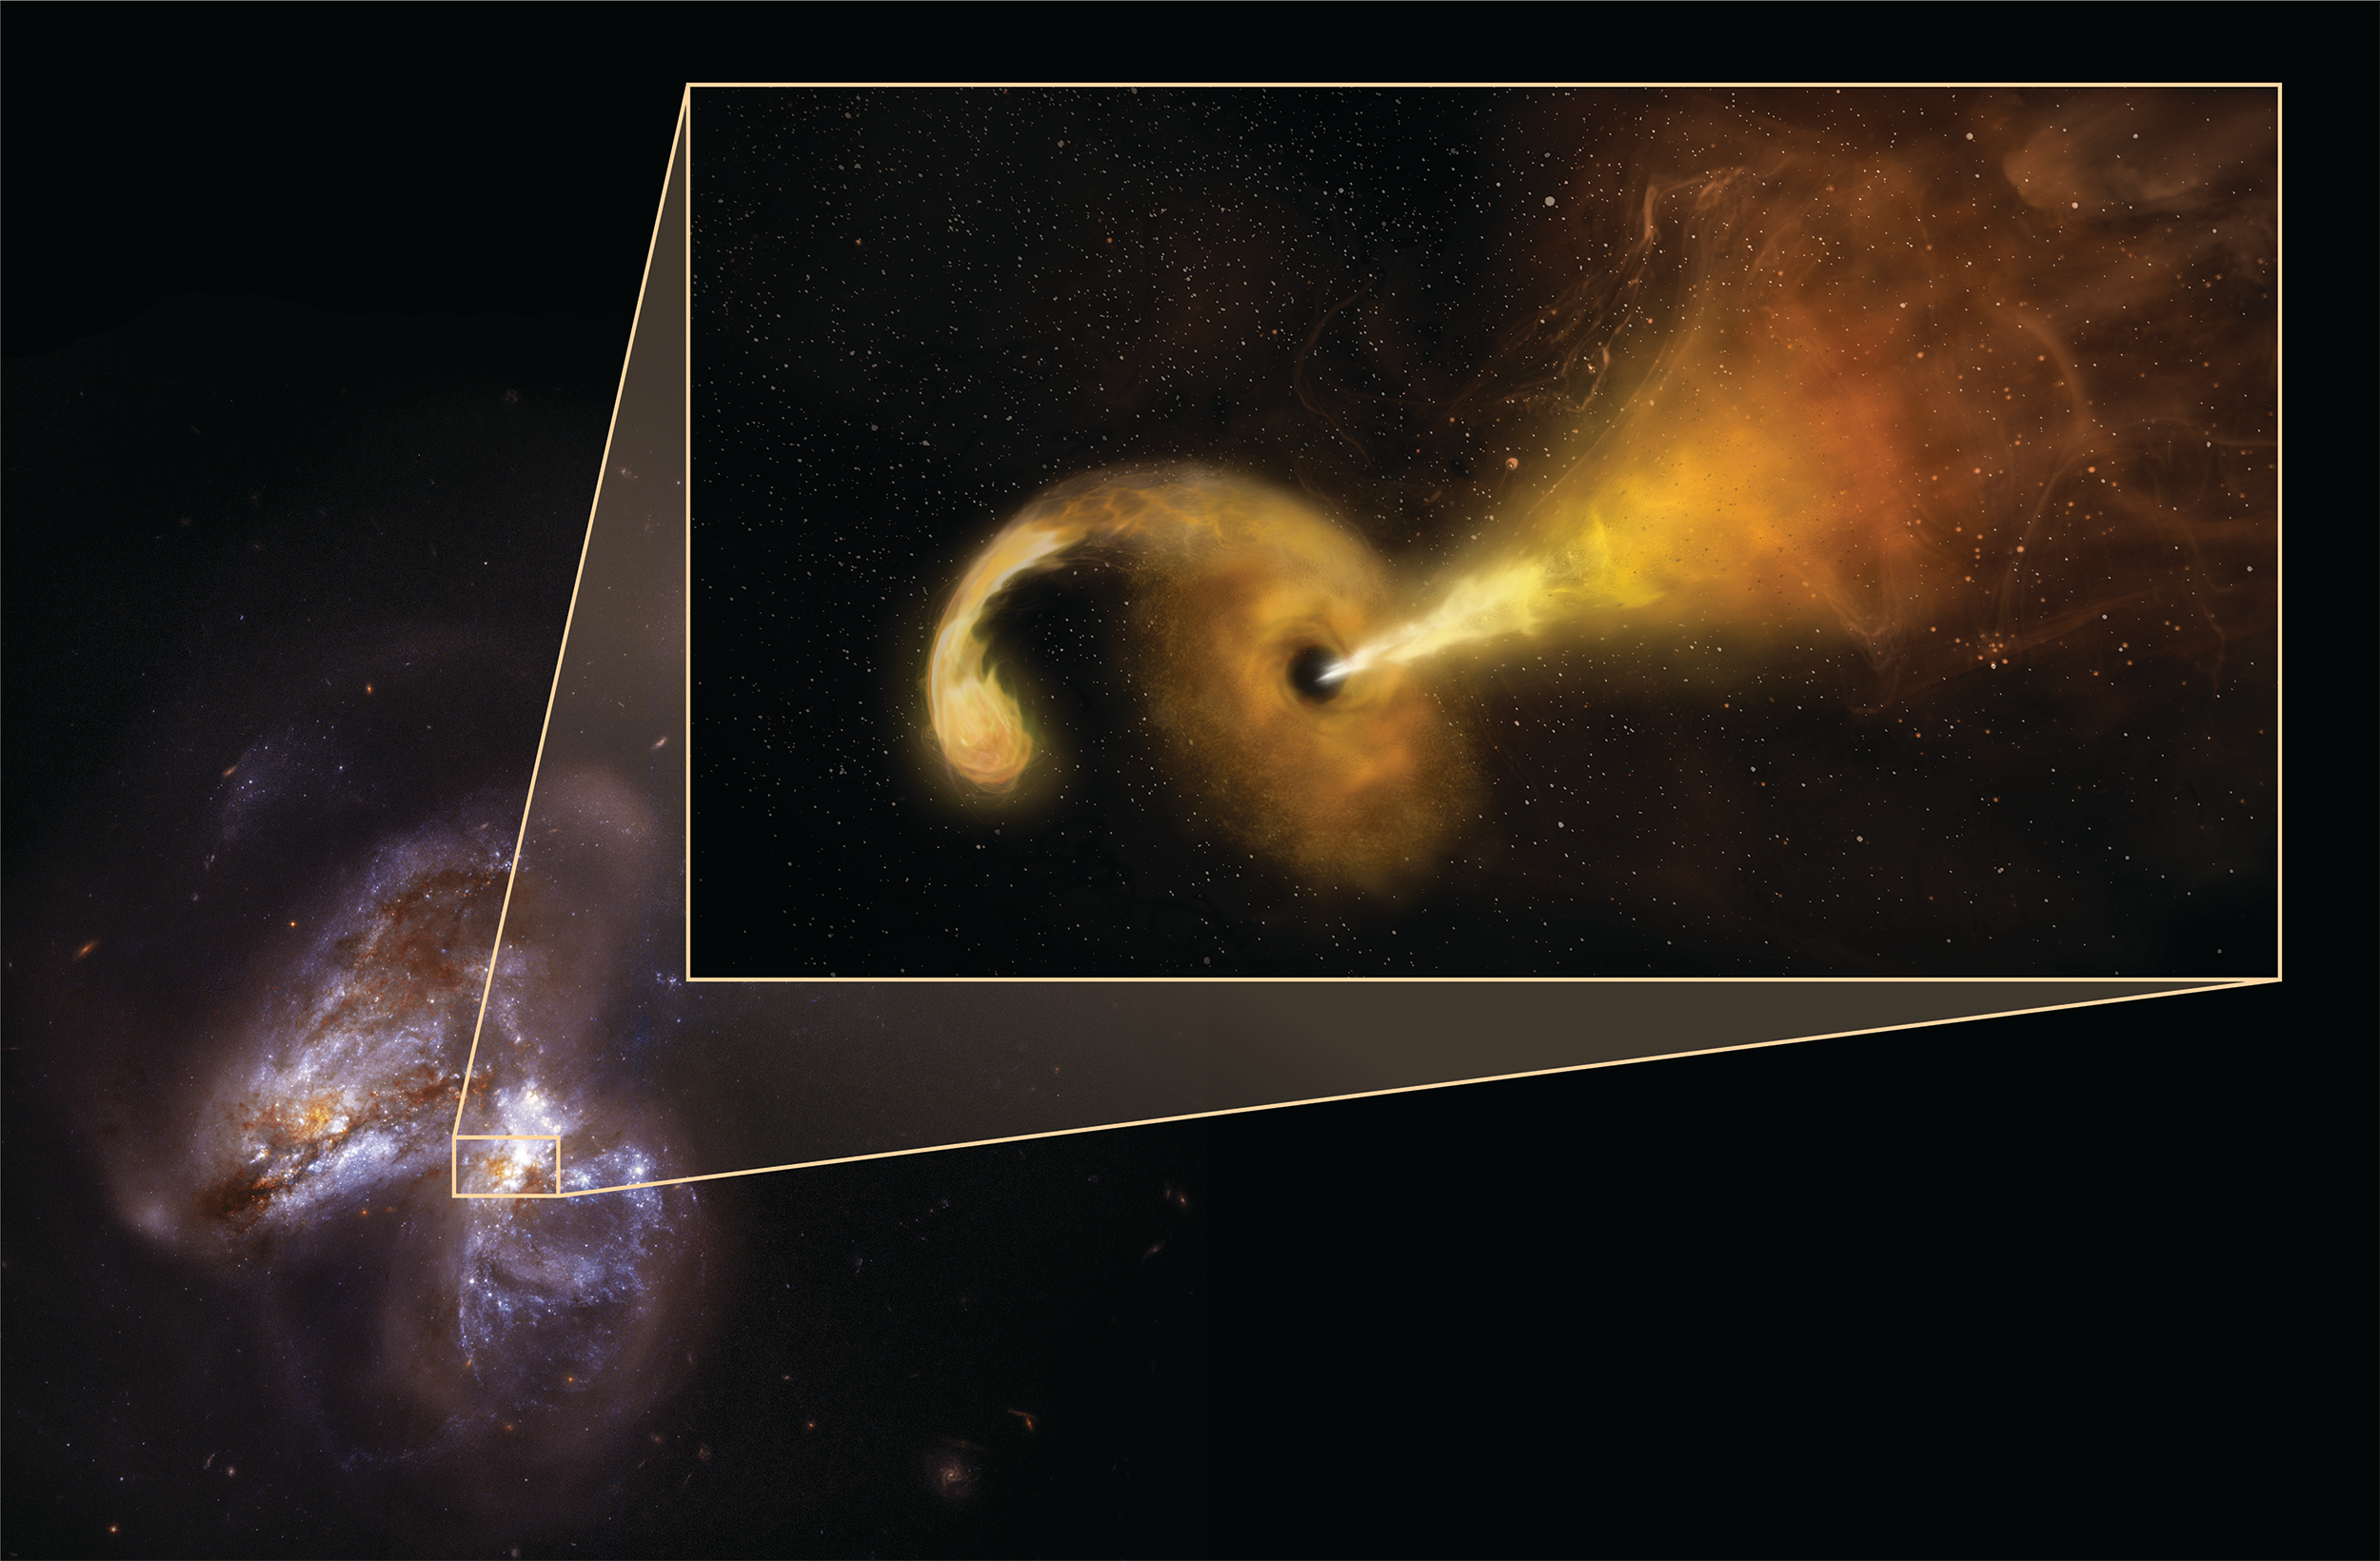

Tidal Disruption Event in Arp 299

Artist's conception of Tidal Disruption Event (TDE) in Arp 299. Powerful gravity of supermassive black hole shreds passing star, pulling material into disk rotating around the black hole, and launching jet of particles outward. Artist's conception in pullout -- background is Hubble Space Telescope image of Arp 299, a pair of colliding galaxies.

Credit: Sophia Dagnello, NRAO/AUI/NSF; NASA, STScI